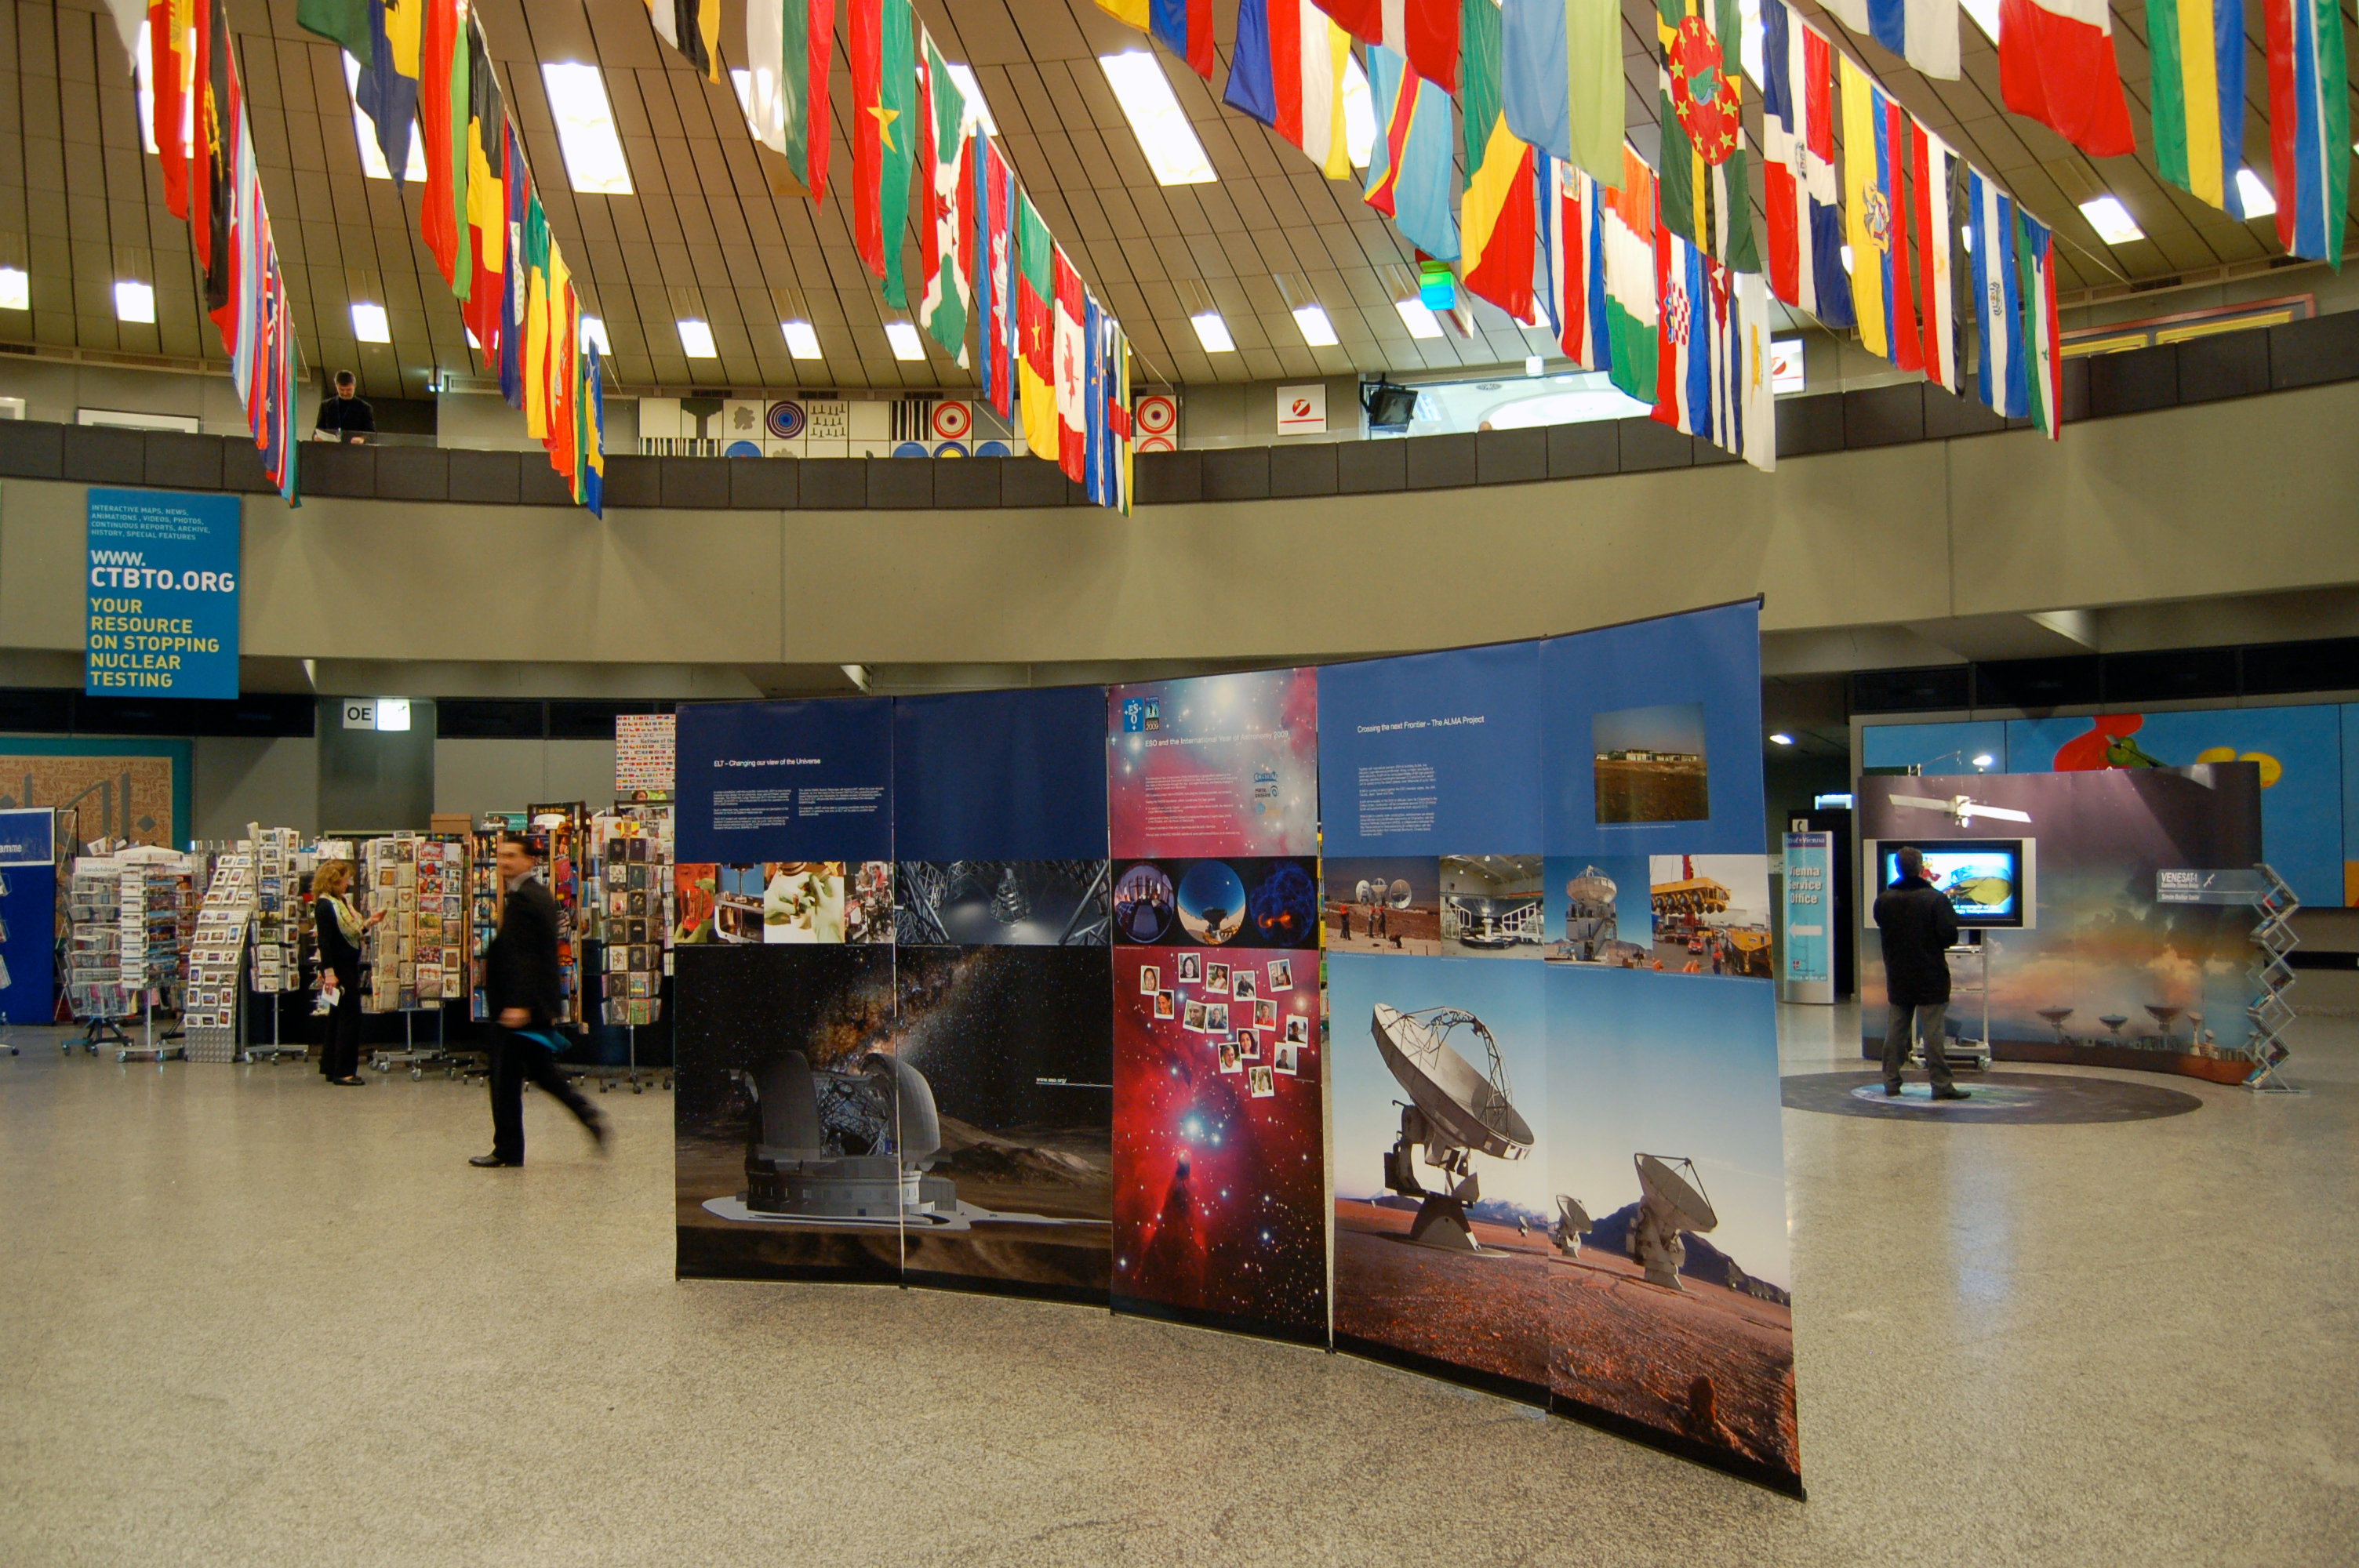

ESO information stand at UN offices, Vienna

ESO information stand at the United Nations offices in Vienna, February 2009.

Credit: ESO/C. Madsen